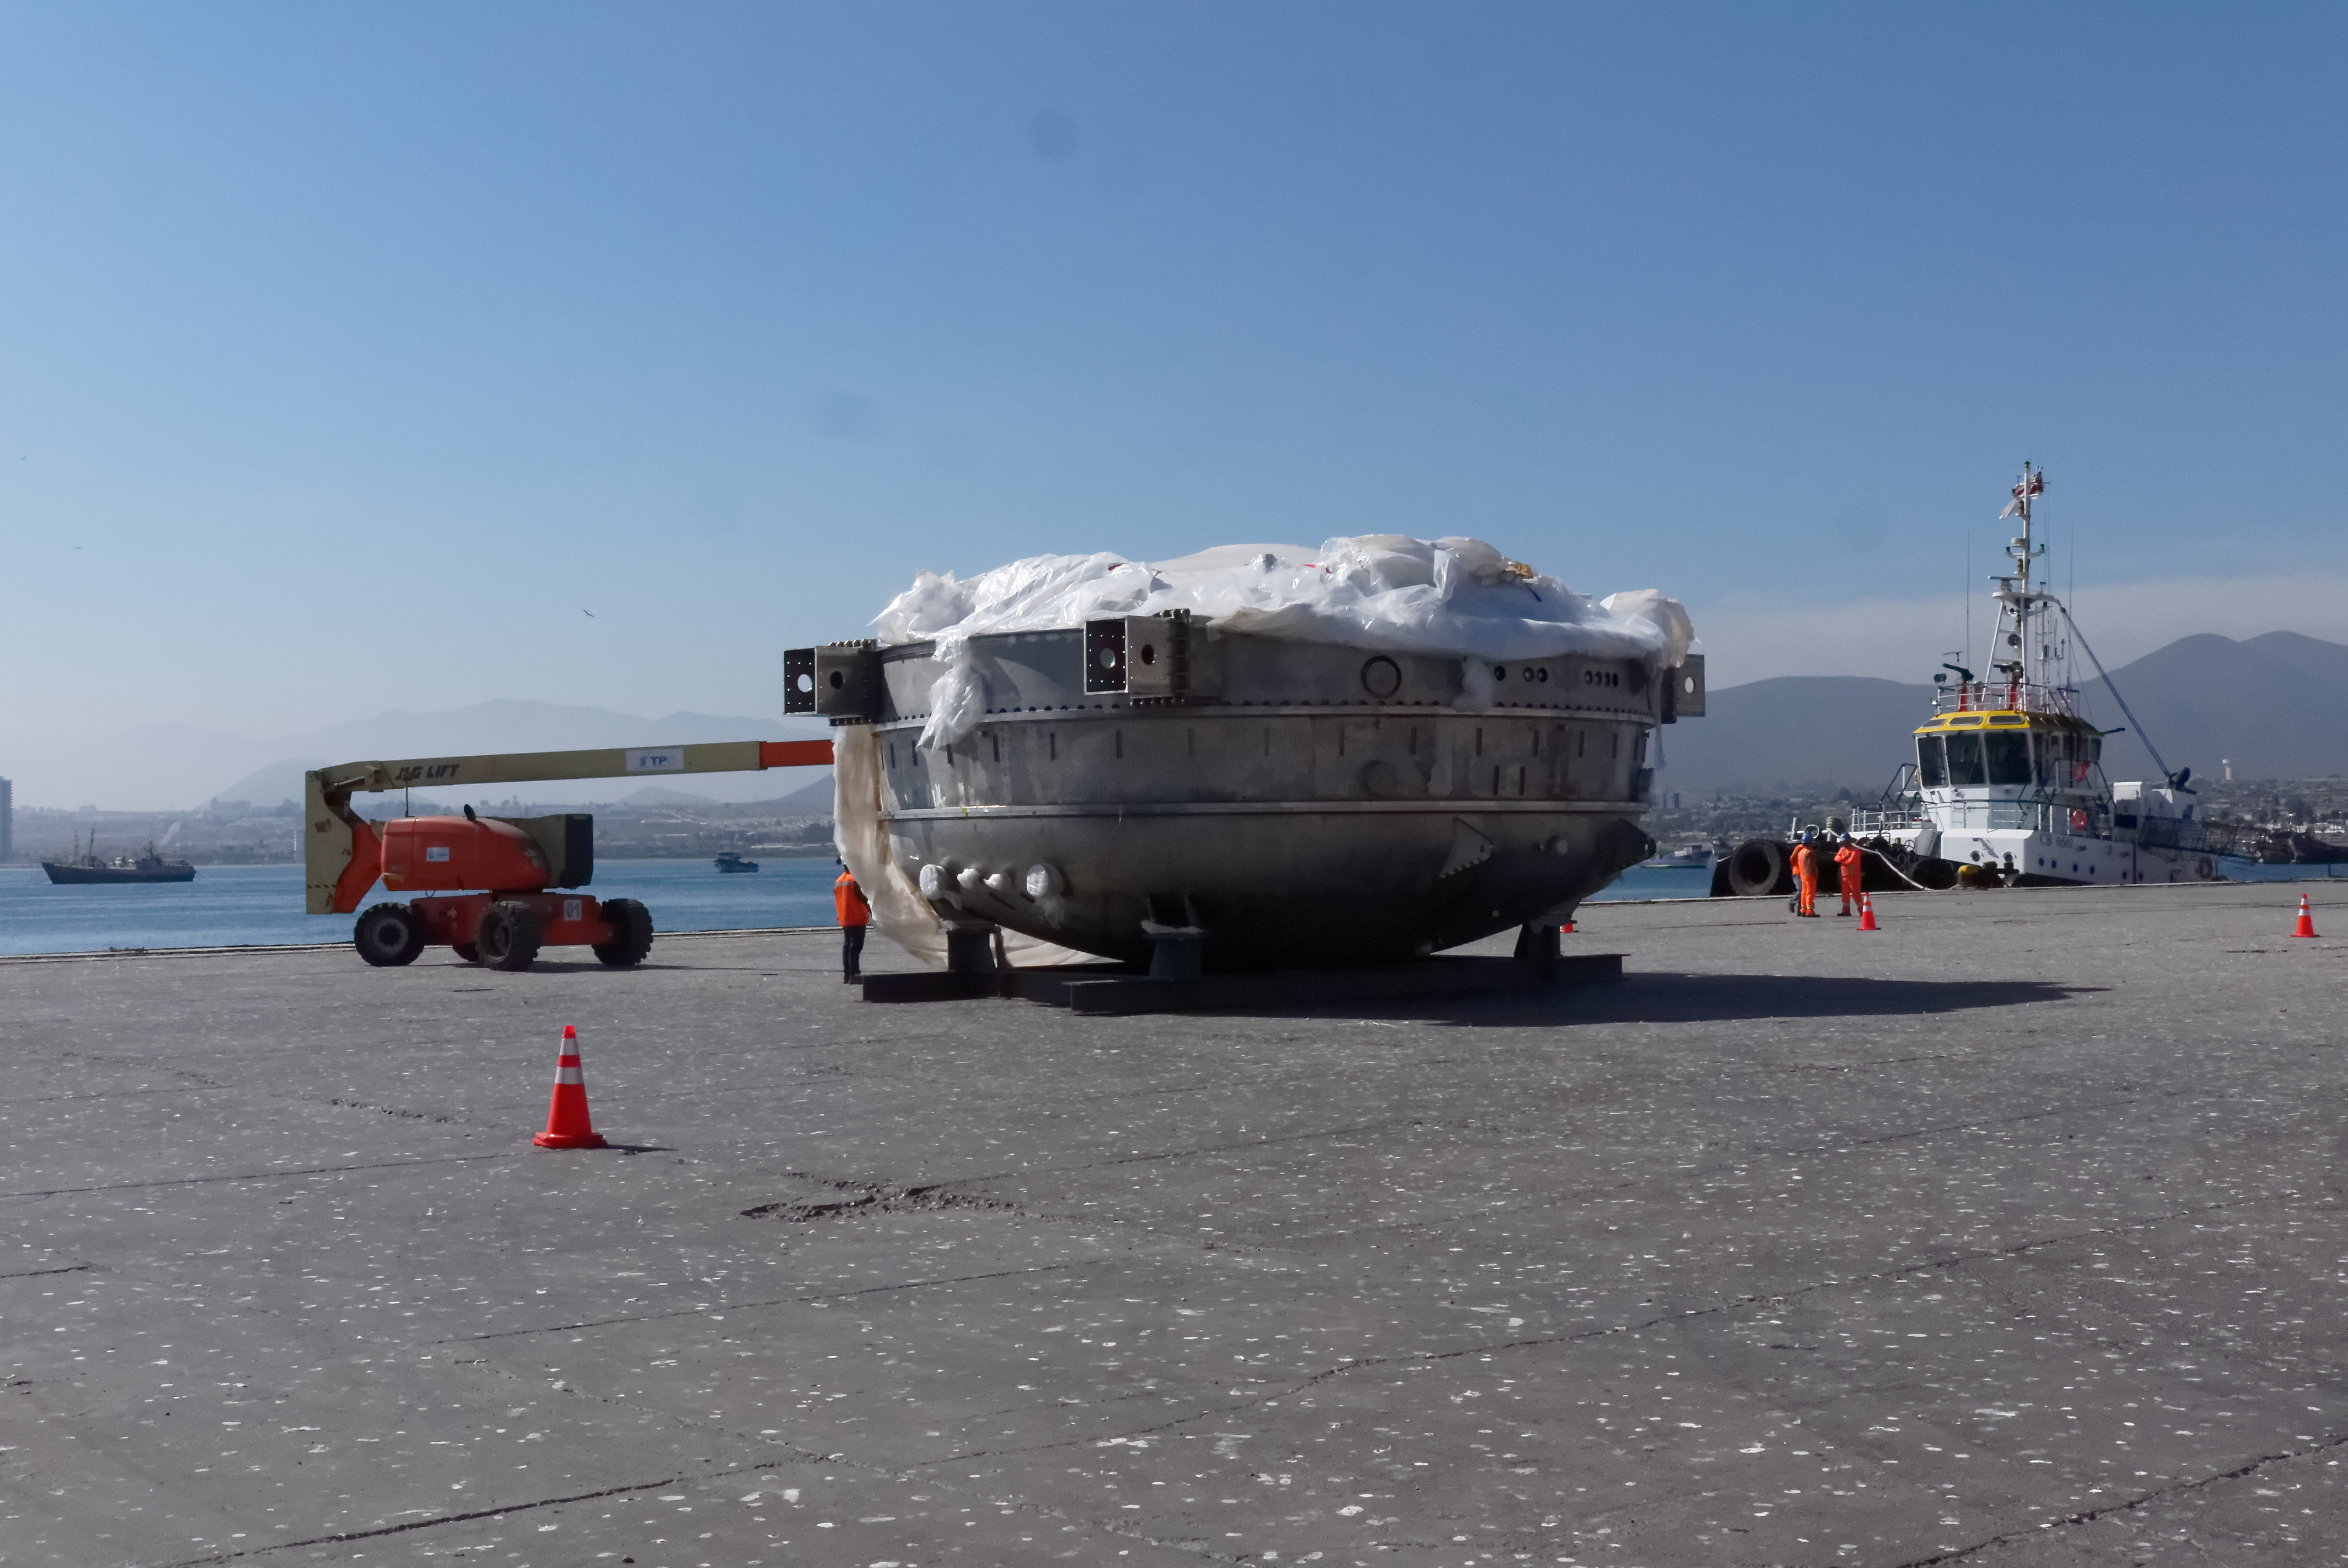

Coating Chamber Arrives in Chile

The LSST Coating Chamber arrived at the Port of Coquimbo on October 25th, after a ocean voyage that began on September 7th in Antwerp, Belgium. For four days after its arrival, the Coating Chamber was prepared, split into two pieces (top and bottom), and loaded onto the specialized transport vehicles that will carry it to the summit of Cerro Pachón.

Credit: Rubin Observatory/NSF/AURA